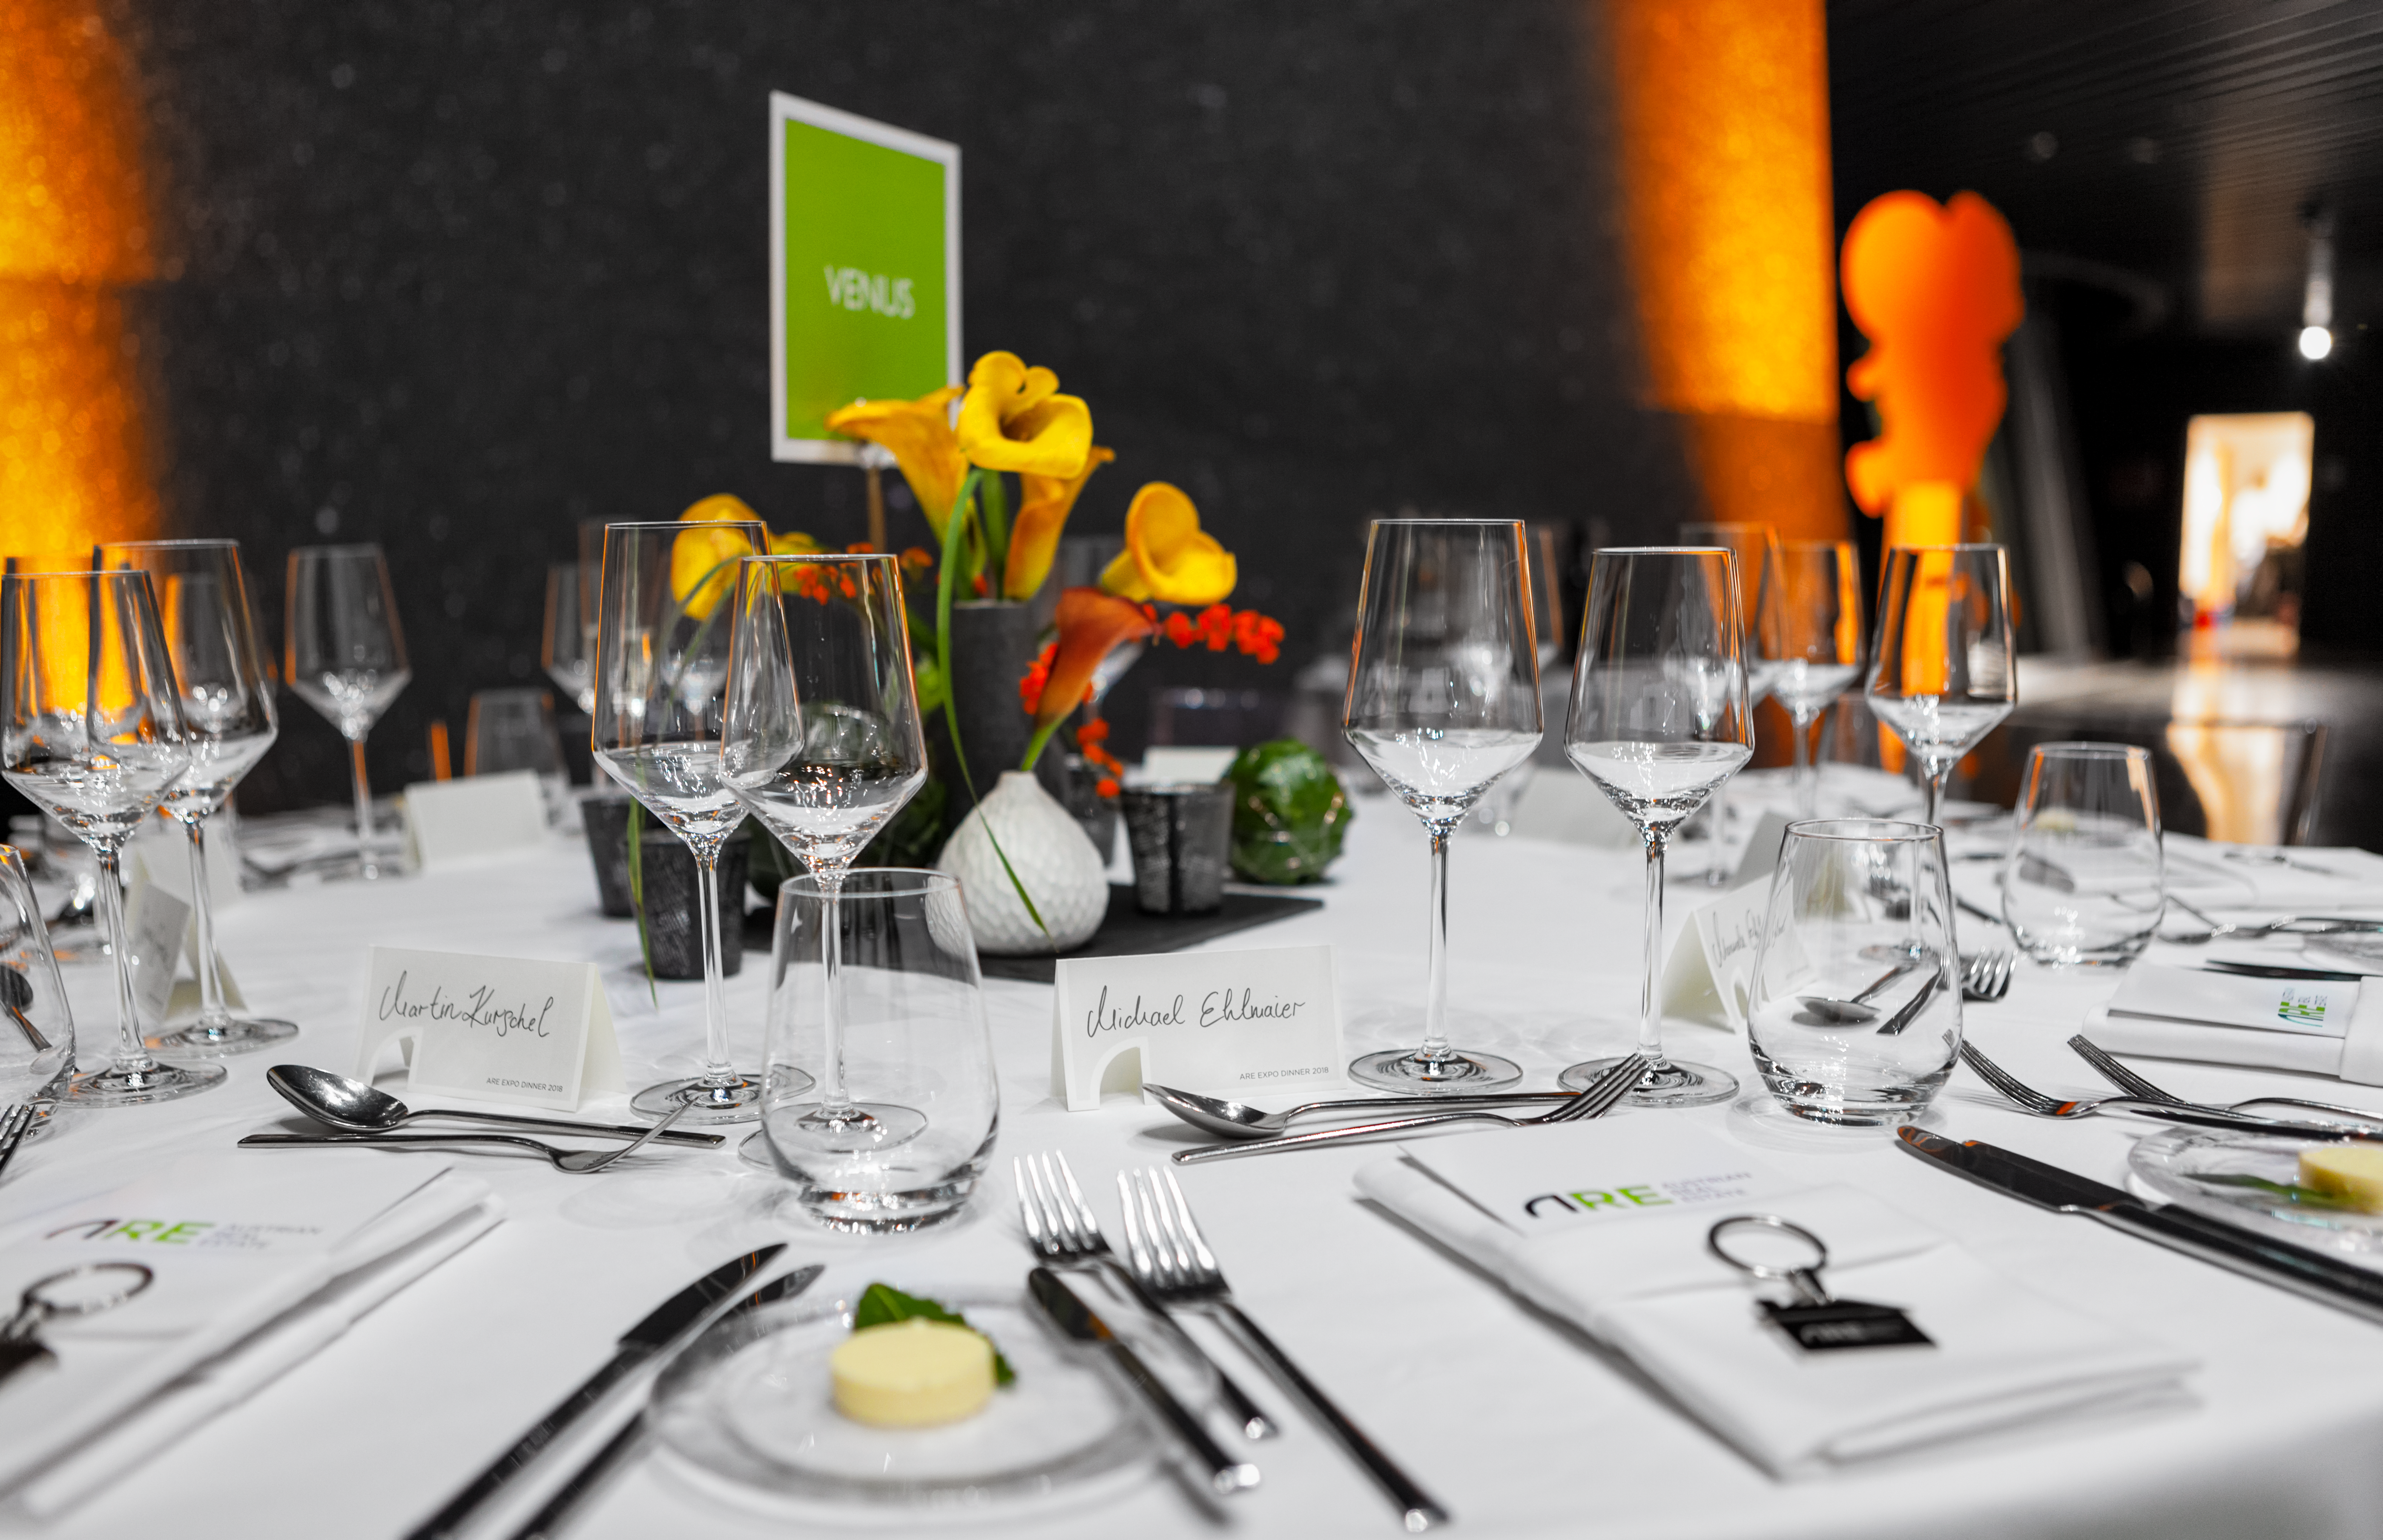

Event in the ESO Supernova

Event in the ESO Supernova.

Credit: ESO